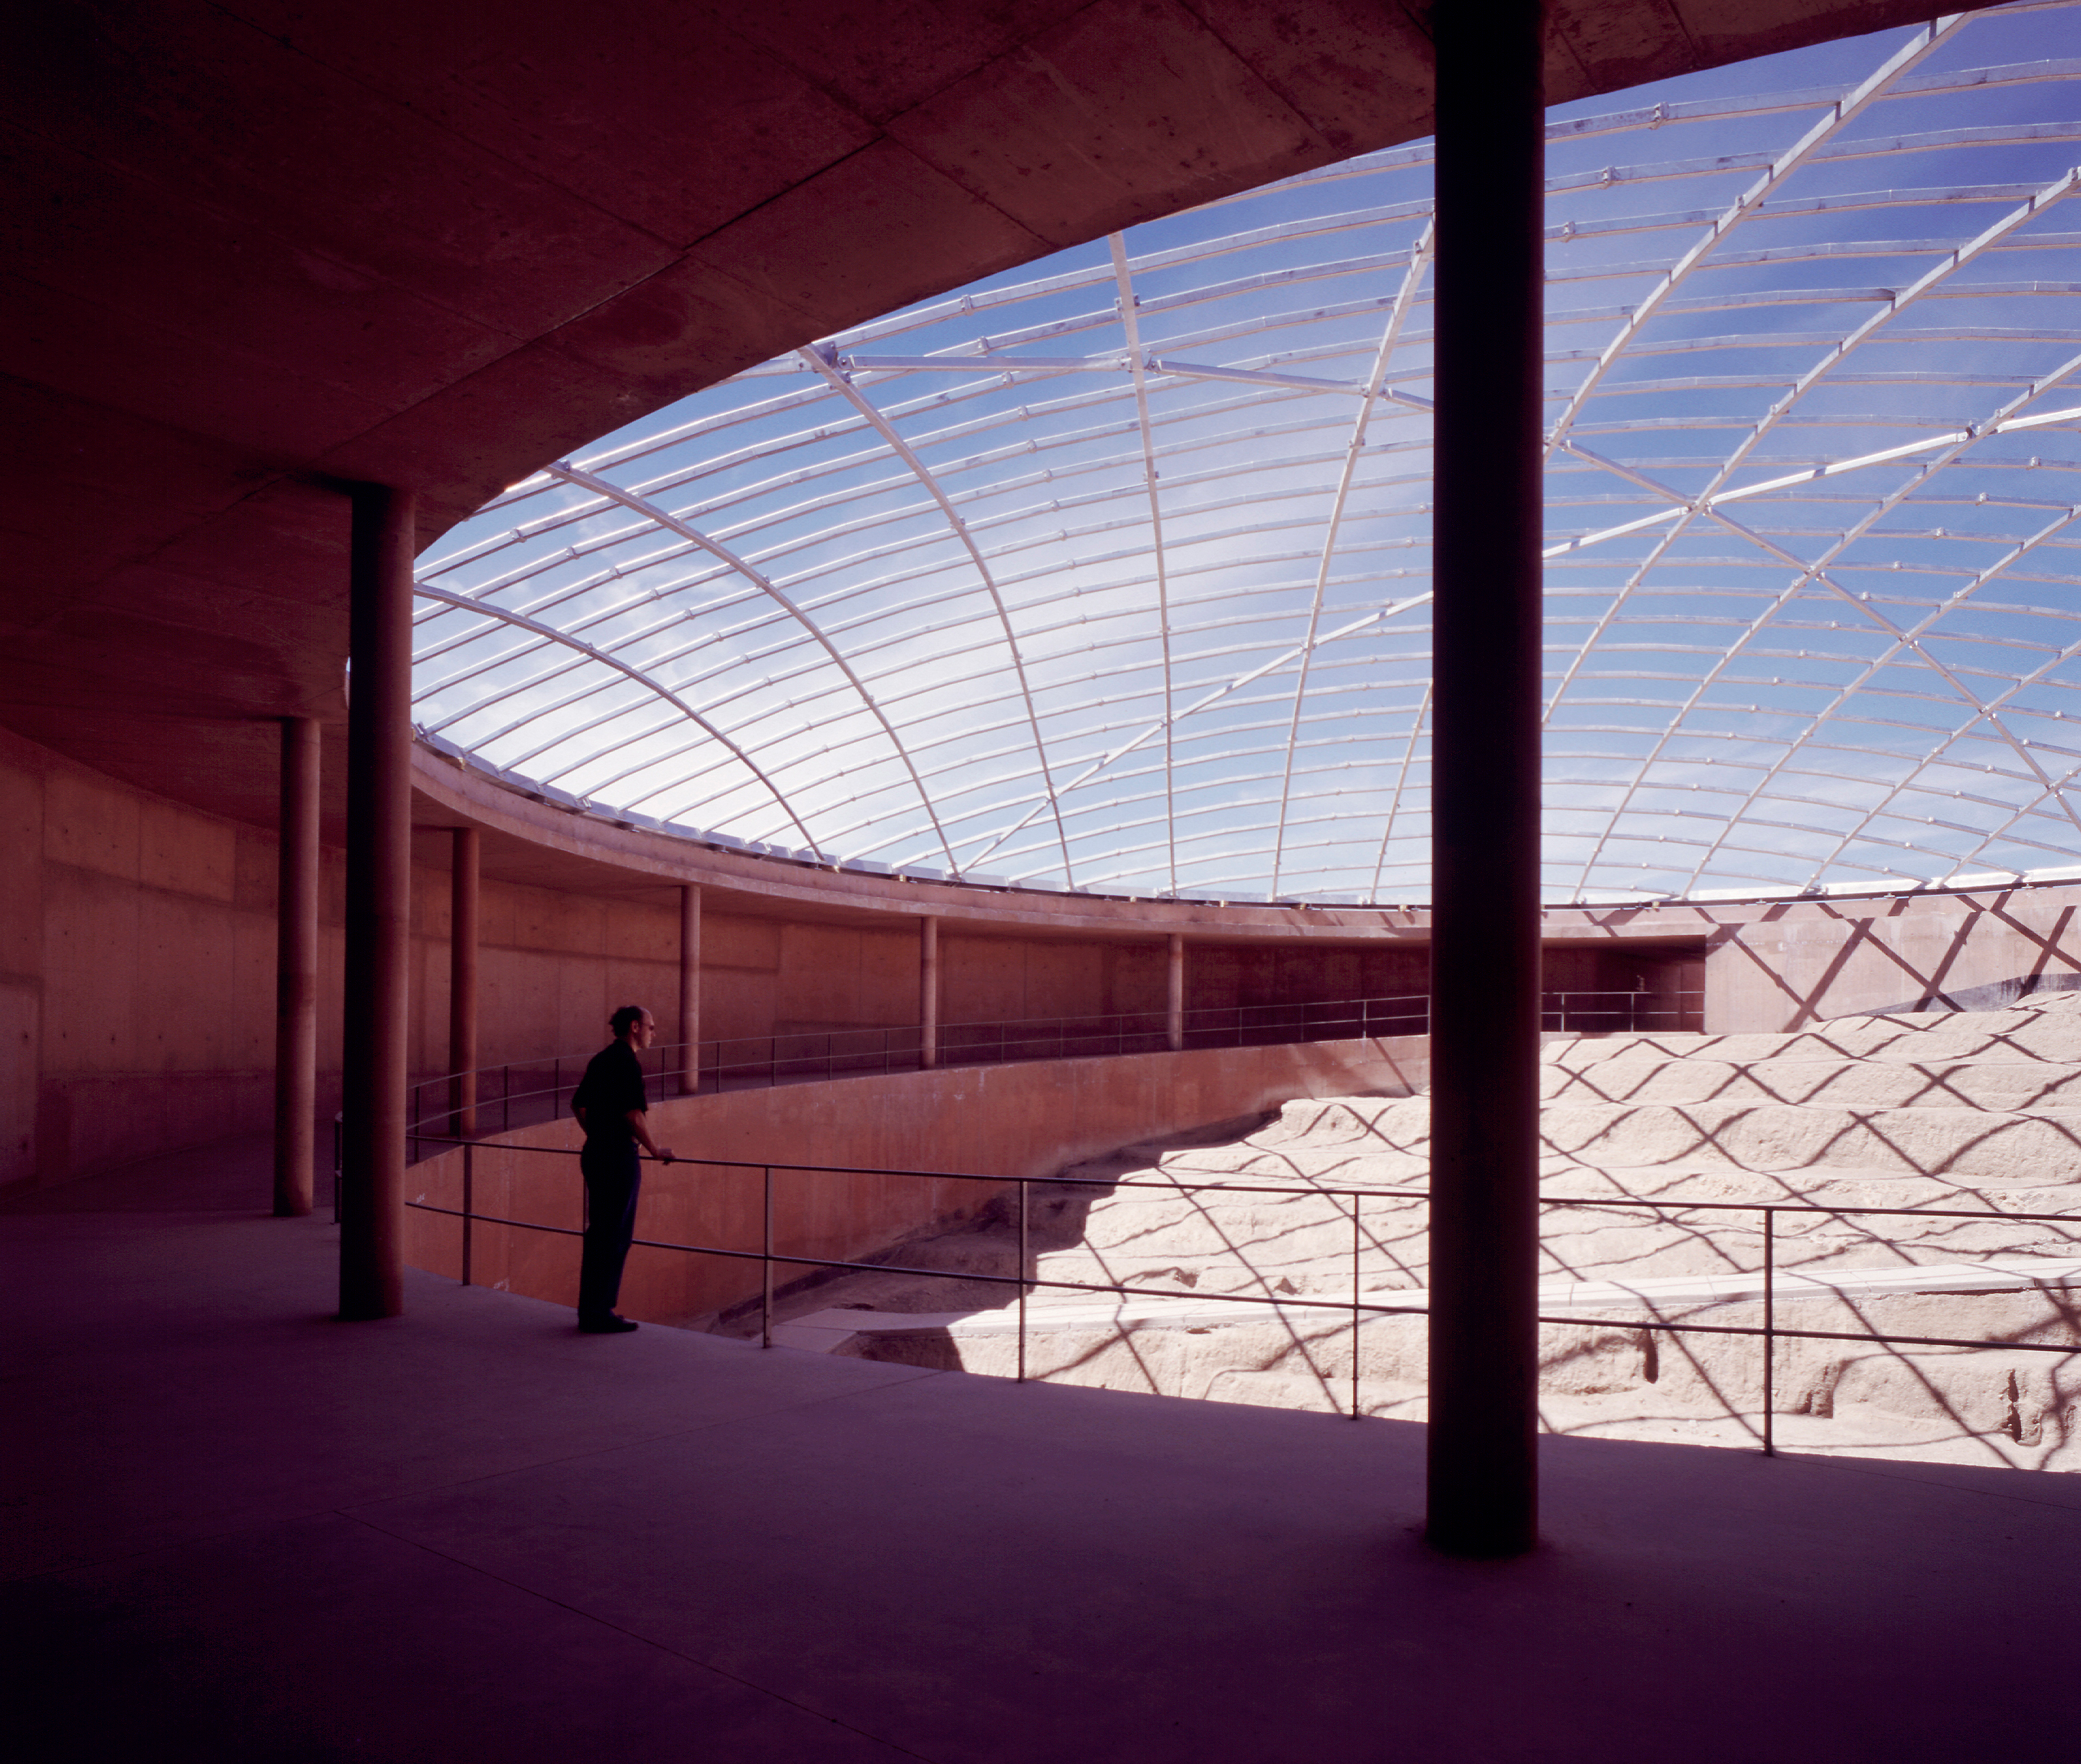

Inside the Residencia

Indoor view of the reception hall under the dome, looking towards the main entrance, in the Paranal Residencia (January 2001).

Credit: ESO